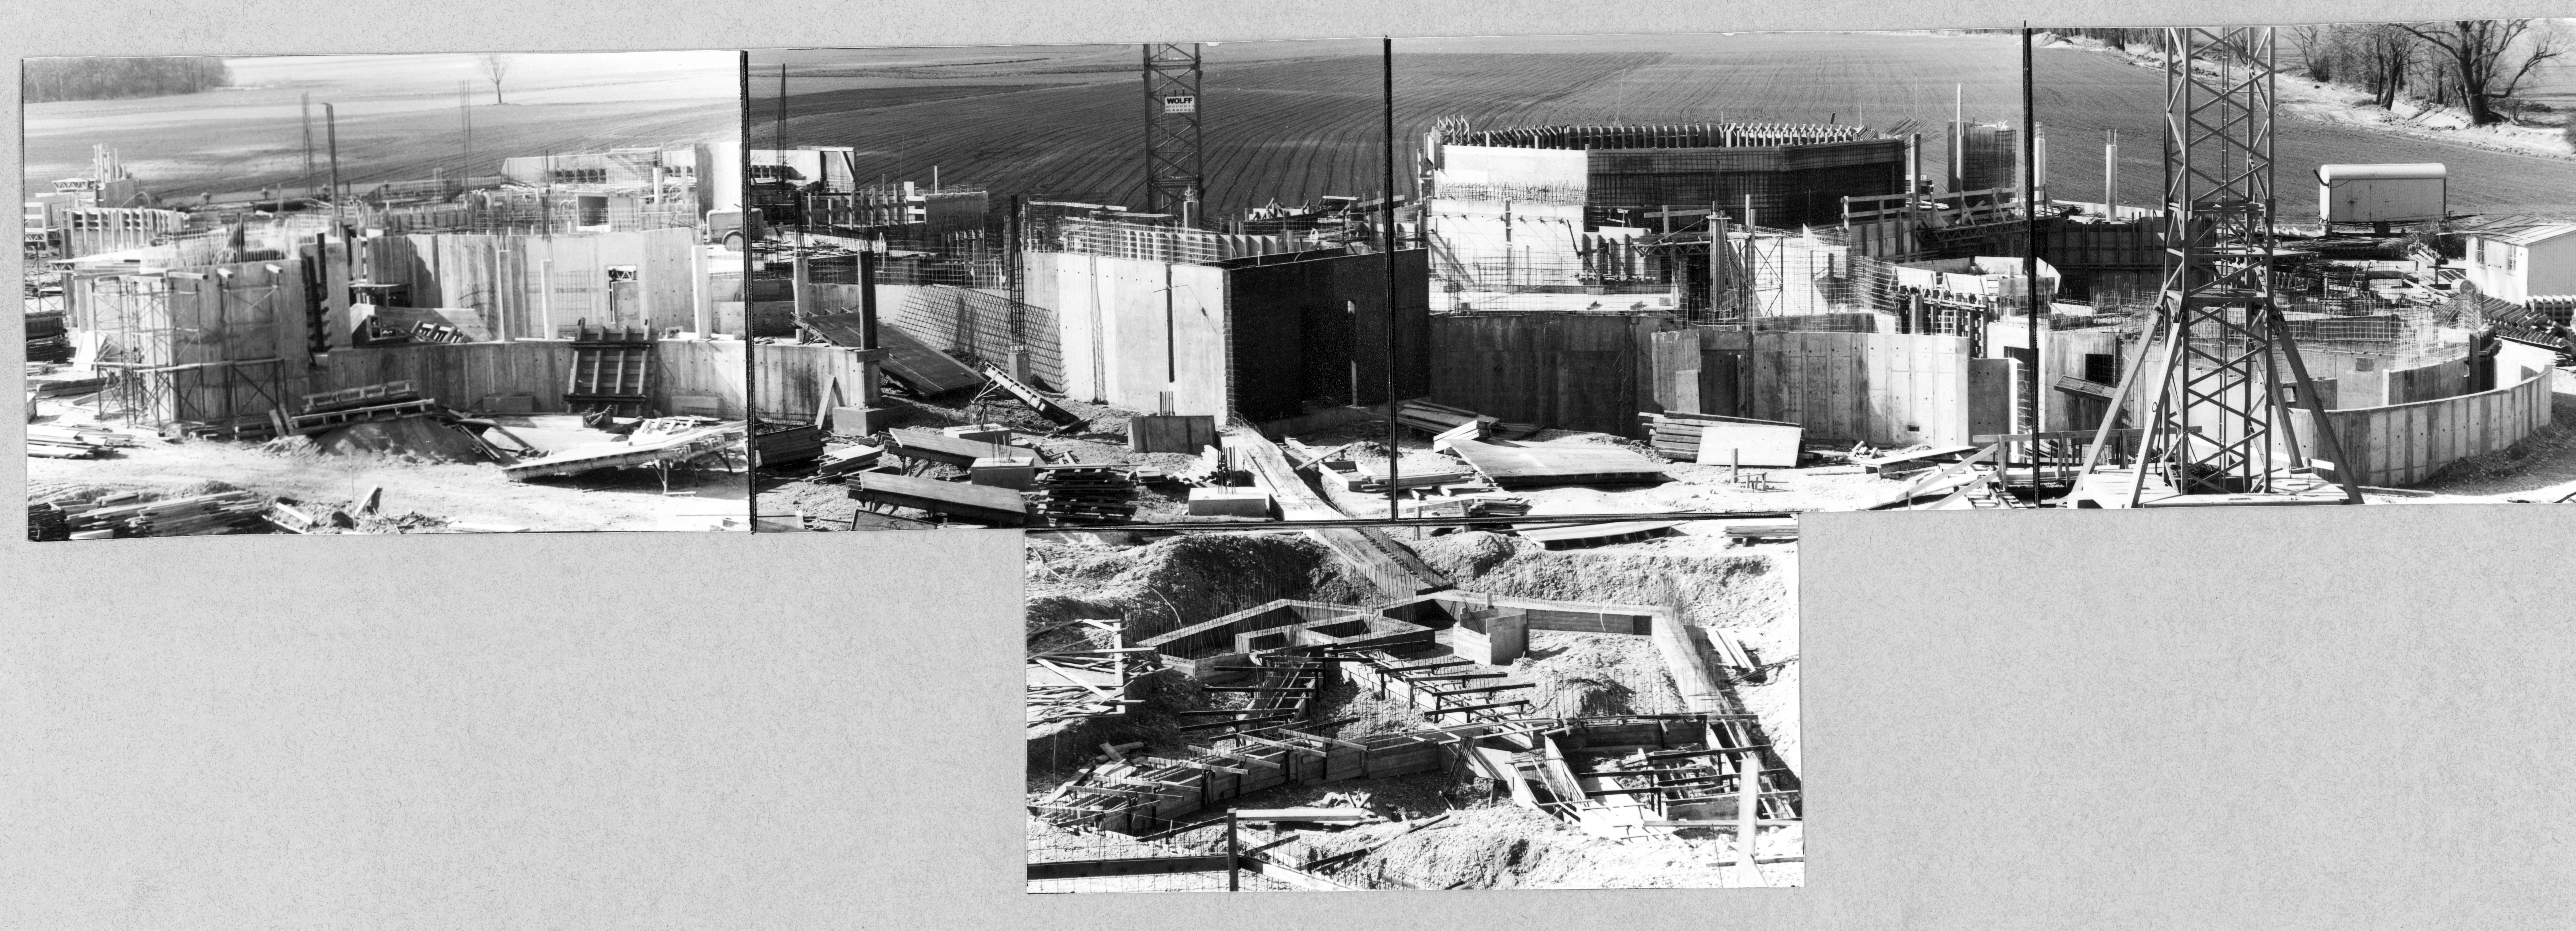

Construction of ESO Headquarters

Building of the ESO Headquarters in Garching, 1979

Credit: ESO/C. Madsen